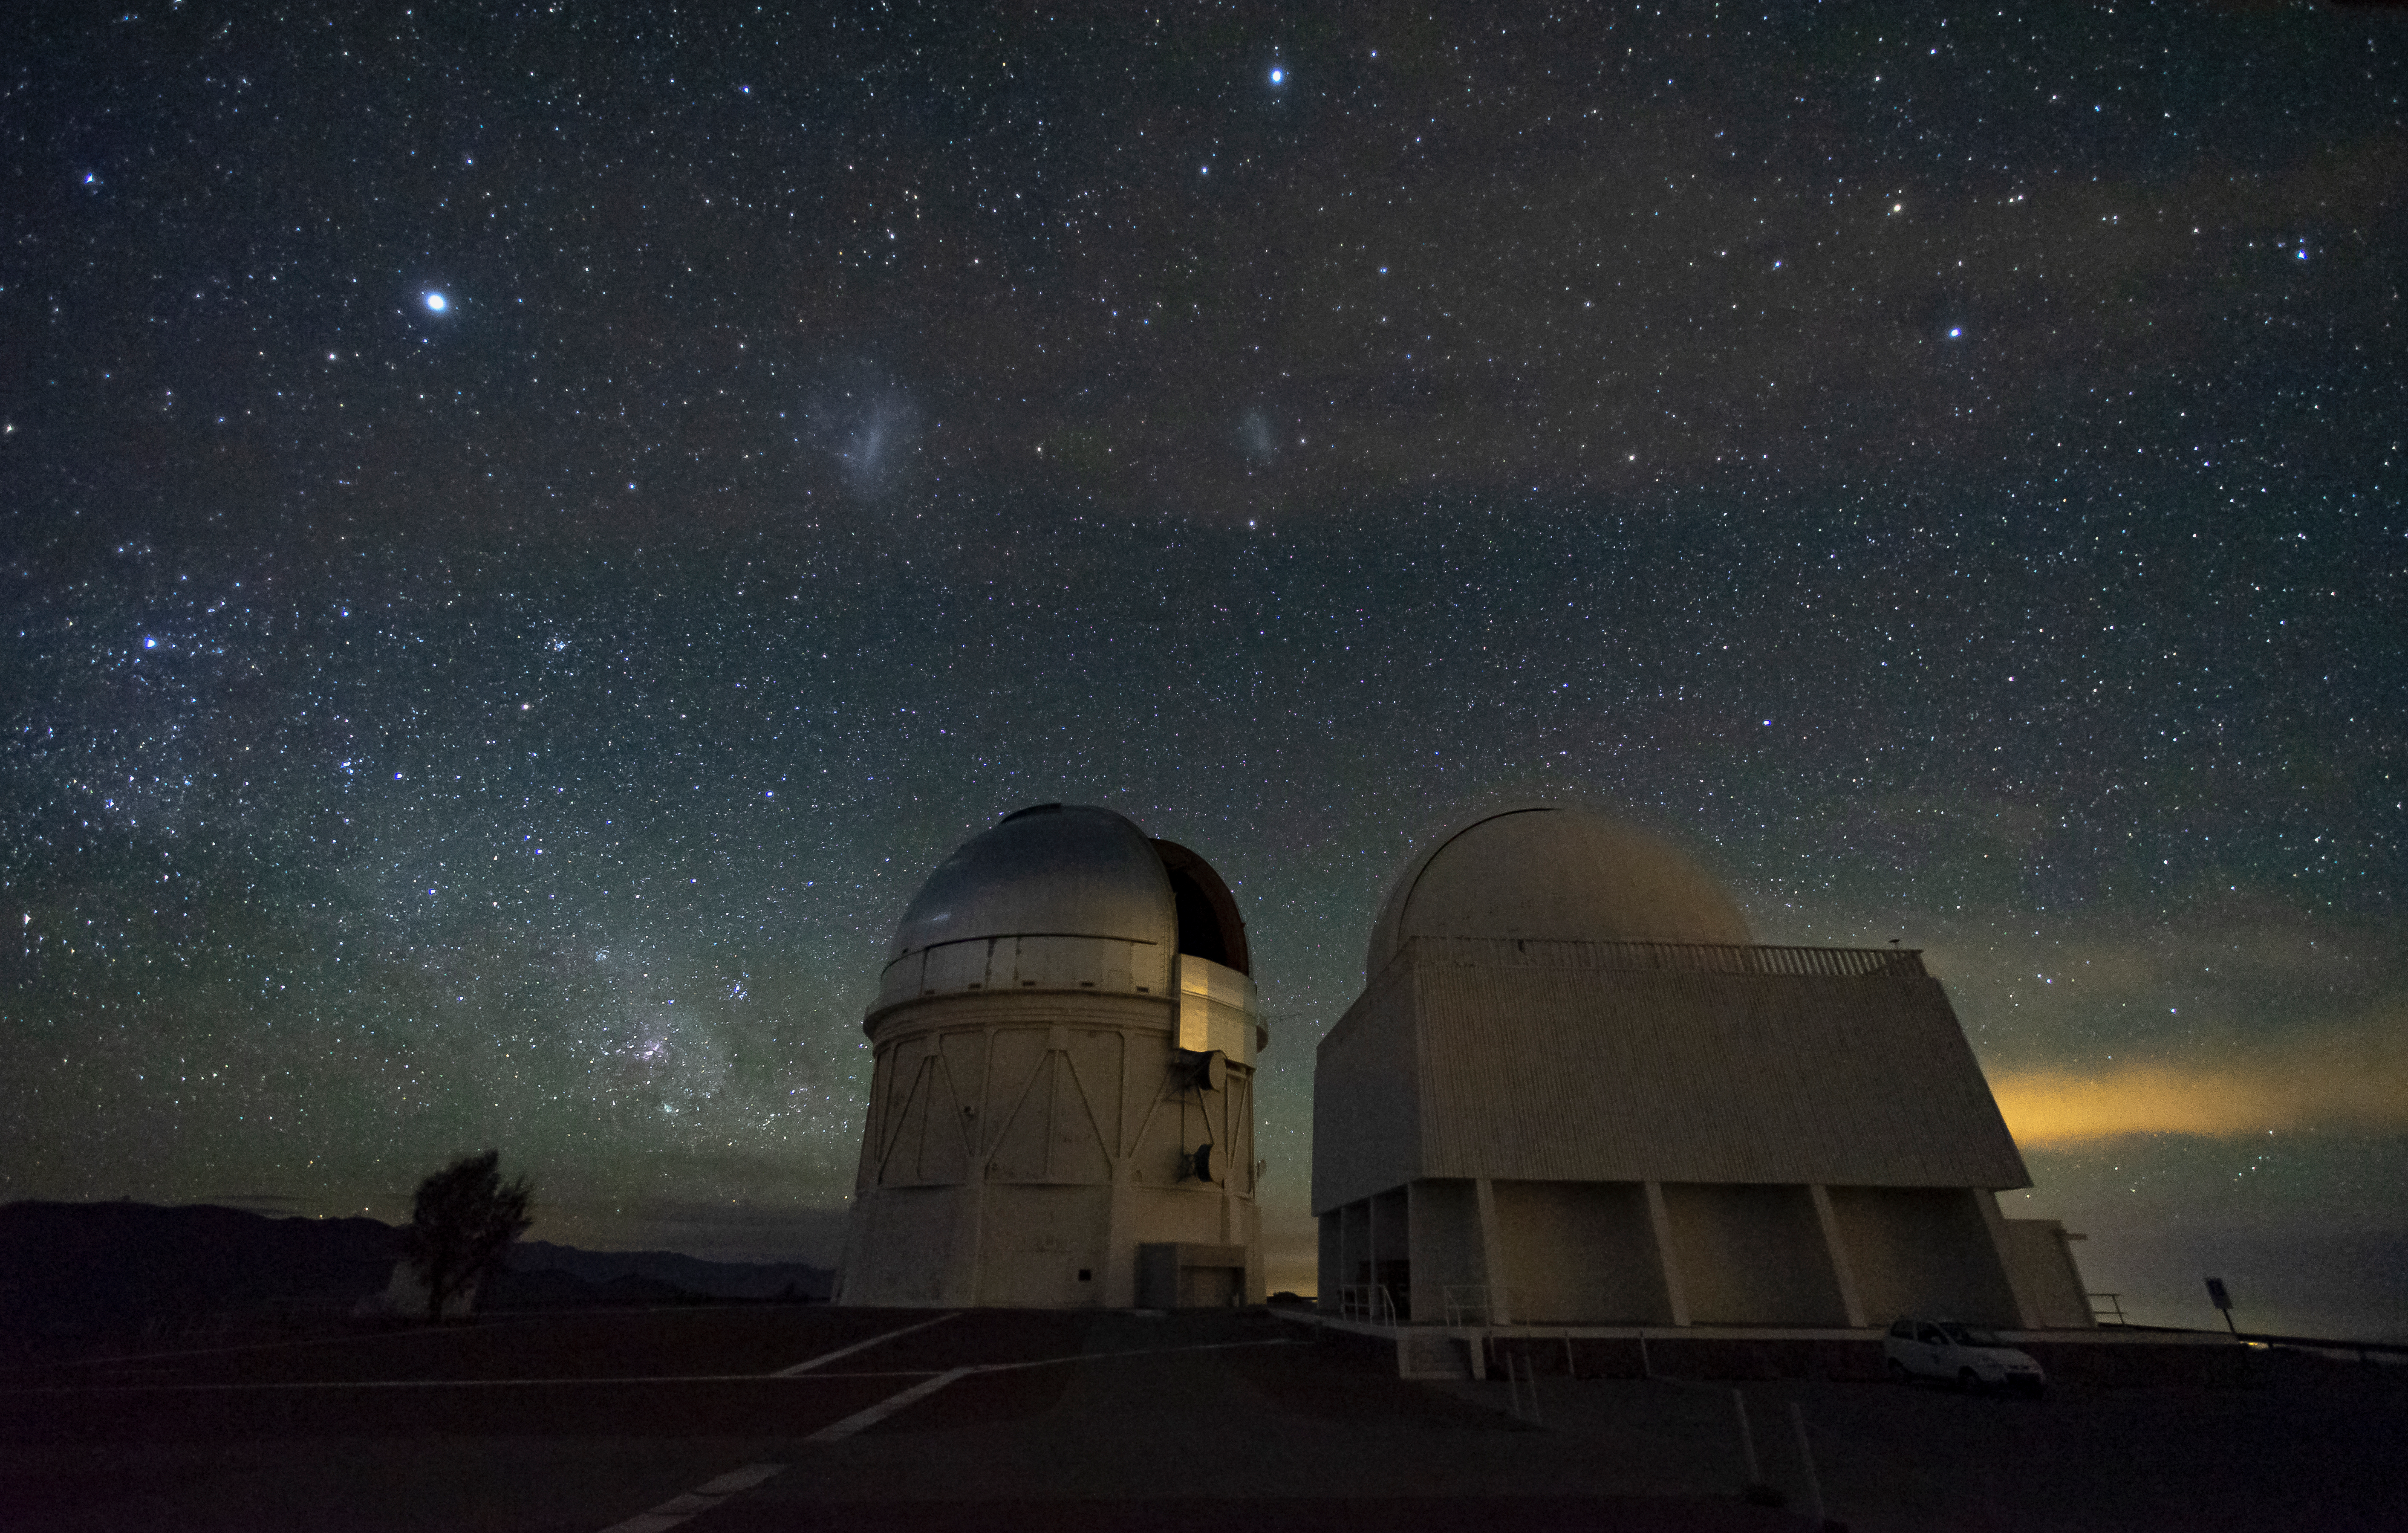

Víctor M. Blanco 4-meter Telescope and SMARTS 1.5-meter Telescope

The Cerro Tololo Inter-American Observatory's Víctor M. Blanco 4-meter Telescope and SMARTS 1.5-meter Telescope appear next to each other underneath the Large and Small Magellanic clouds.

Credit: CTIO/NOIRLab/AURA/D. Munizaga